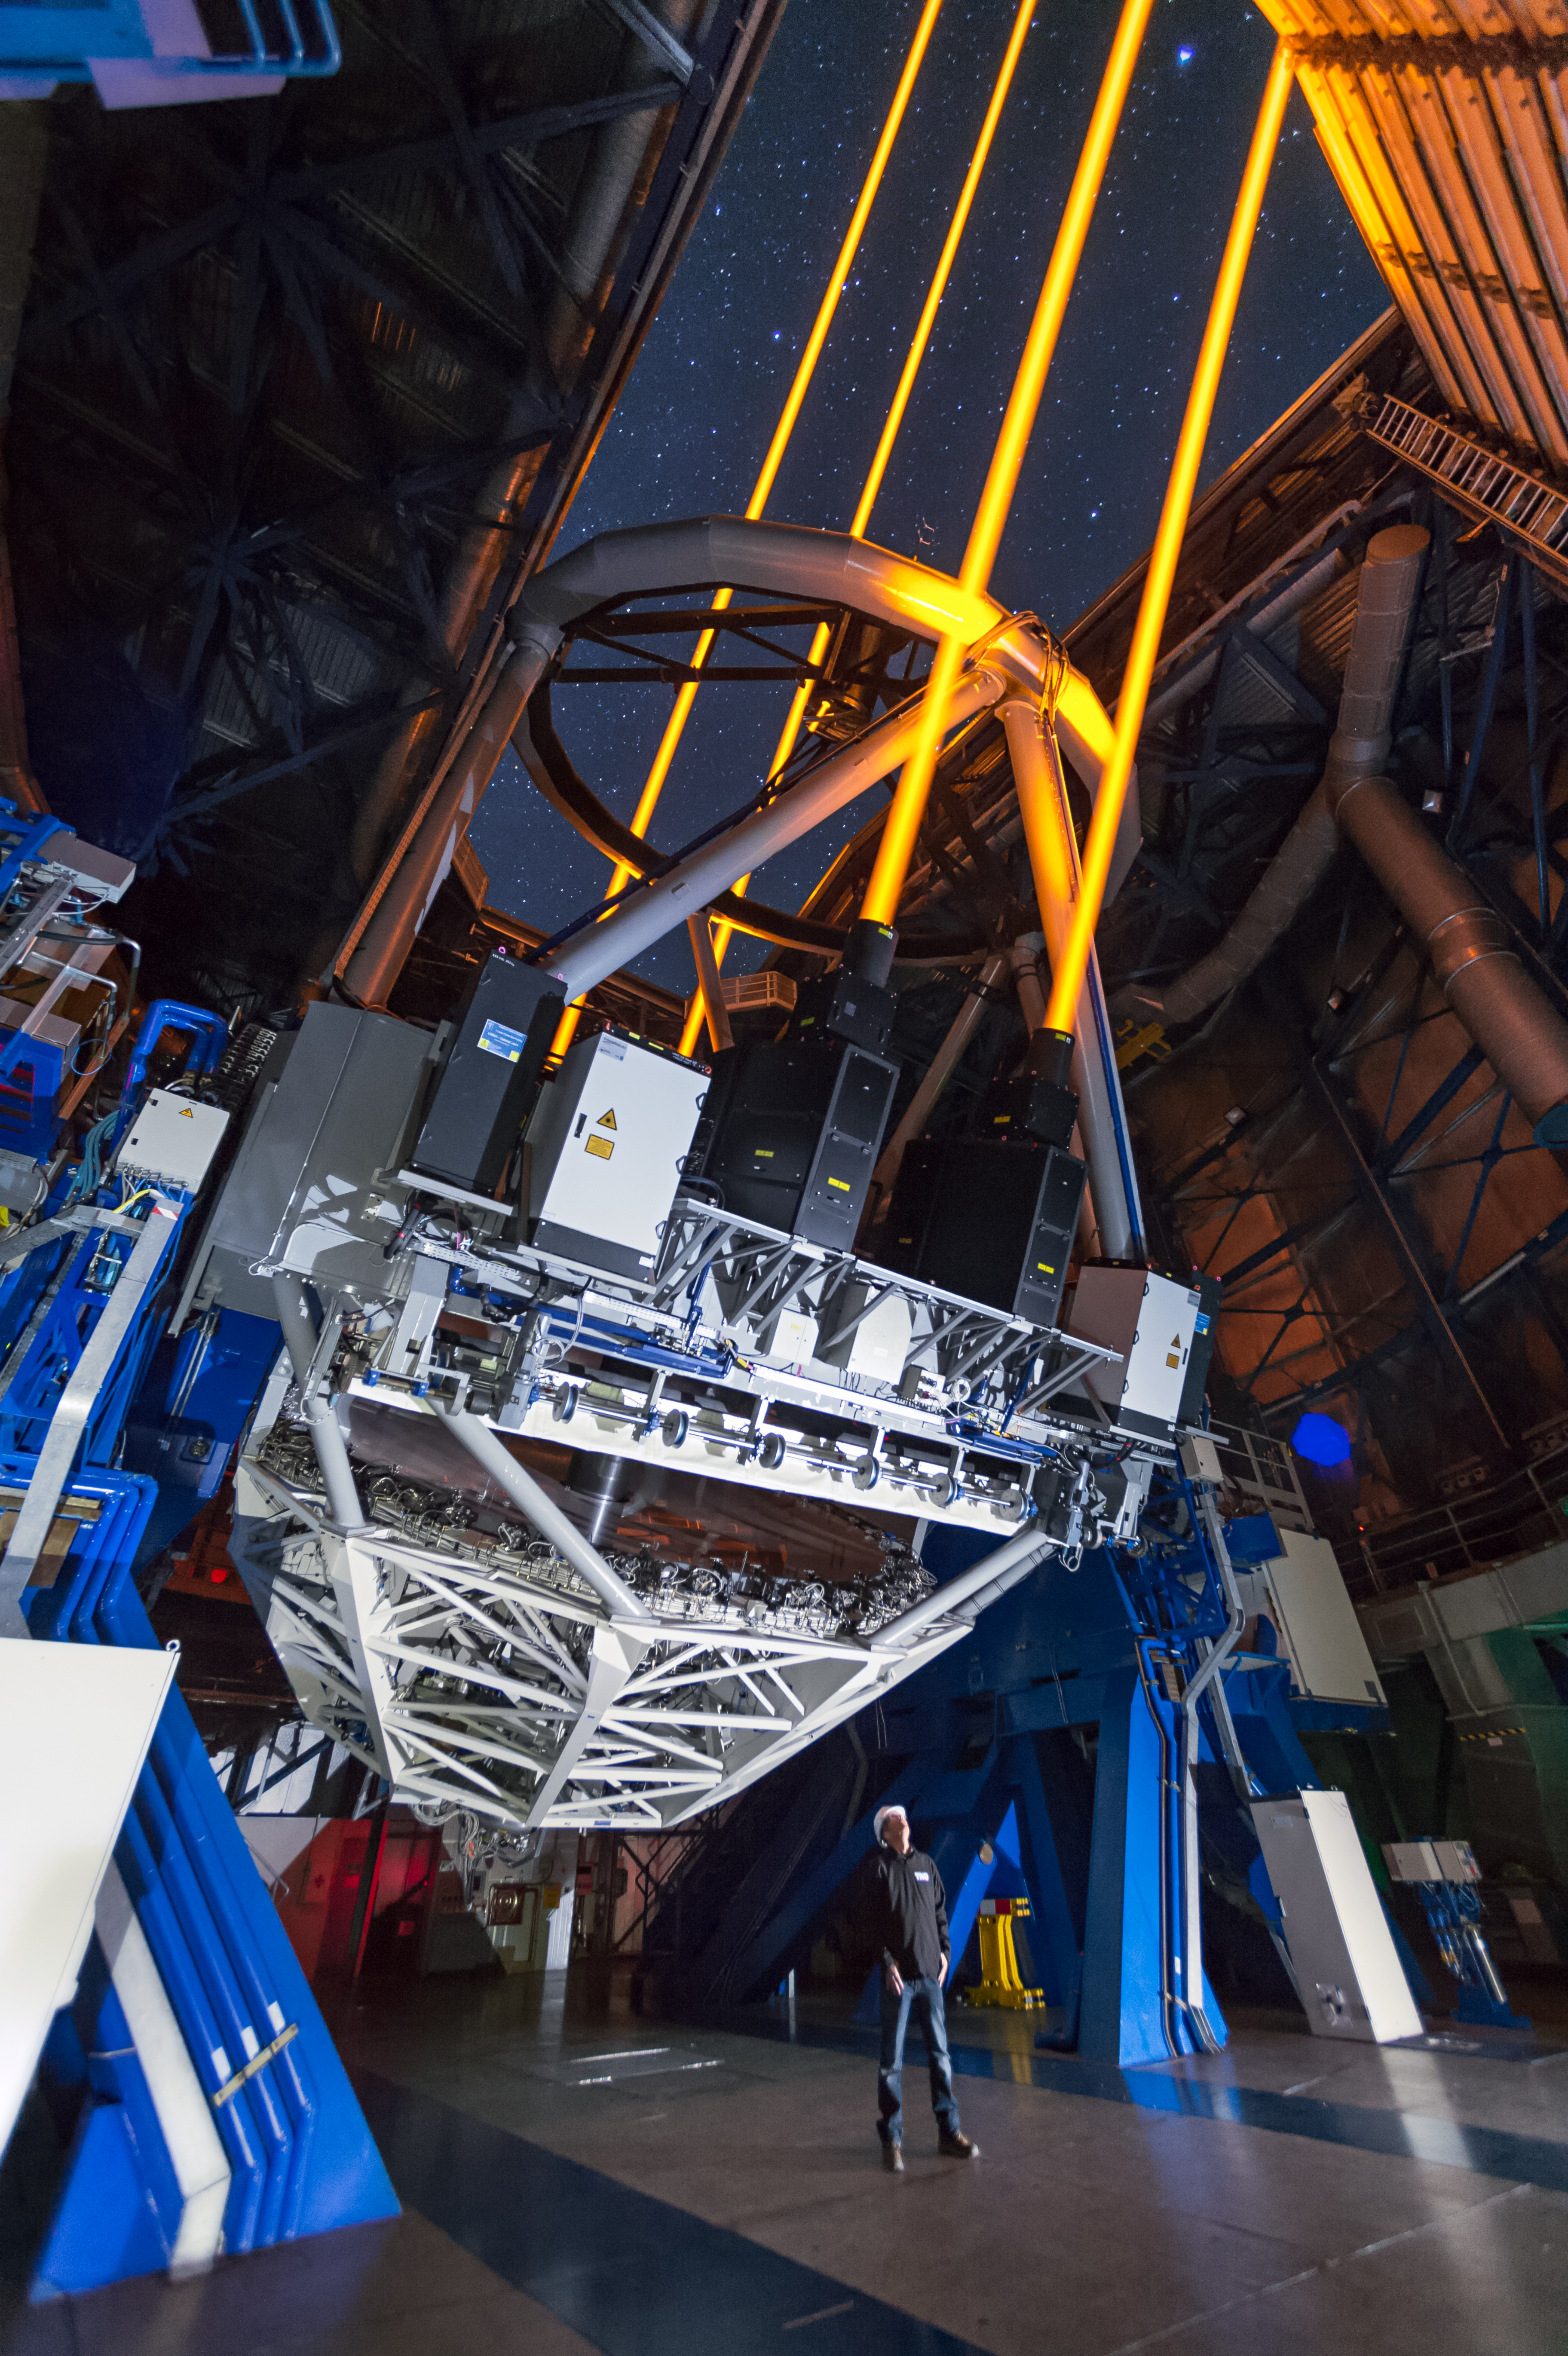

Four lasers over Paranal

Glistening against the awesome backdrop of the night sky above ESO’s Paranal Observatory, four laser beams project out into the darkness from Unit Telescope 4 (UT4) of the Very Large Telescope (VLT); they mark the first use of multiple lasers at ESO and they are the most powerful laser guide stars ever used in astronomy. Some 90 kilometres up in the atmosphere, the lasers excite atoms of sodium, creating artificial stars for the telescope’s adaptive optics systems.

Modern telescopes use adaptive optics systems to compensate for the blurring effect of the Earth’s atmosphere. To do this, the telescope needs to be able to see a bright reference star while it is observing its main target. However, there is not always a suitably bright star nearby, so astronomers use lasers to create artificial stars exactly where they need them. Sodium atoms high in the atmosphere are made to glow by the action of the lasers, forming tiny patches of light that mimic real stars.

Using multiple lasers simultaneously allows the atmosphere’s properties to be better characterised — resulting in a much better image quality in a larger field of view where the image is corrected — than is possible with just one laser. The four lasers just fitted to UT4 serve one of the most sophisticated laser guide star systems ever built and are an example of how ESO enables European industry to lead complex research and development projects. The new lasers will permit the VLT to produce very sharp images, almost at the diffraction limit of the telescope. With this new facility, the Paranal Observatory continues to have the most advanced and the largest number of adaptive optics systems in operation today. This new system will also pave the way for a similar system on ESO’s forthcoming European Extremely Large Telescope, the world’s biggest eye on the sky.

Credit: ESO/F. Kamphues